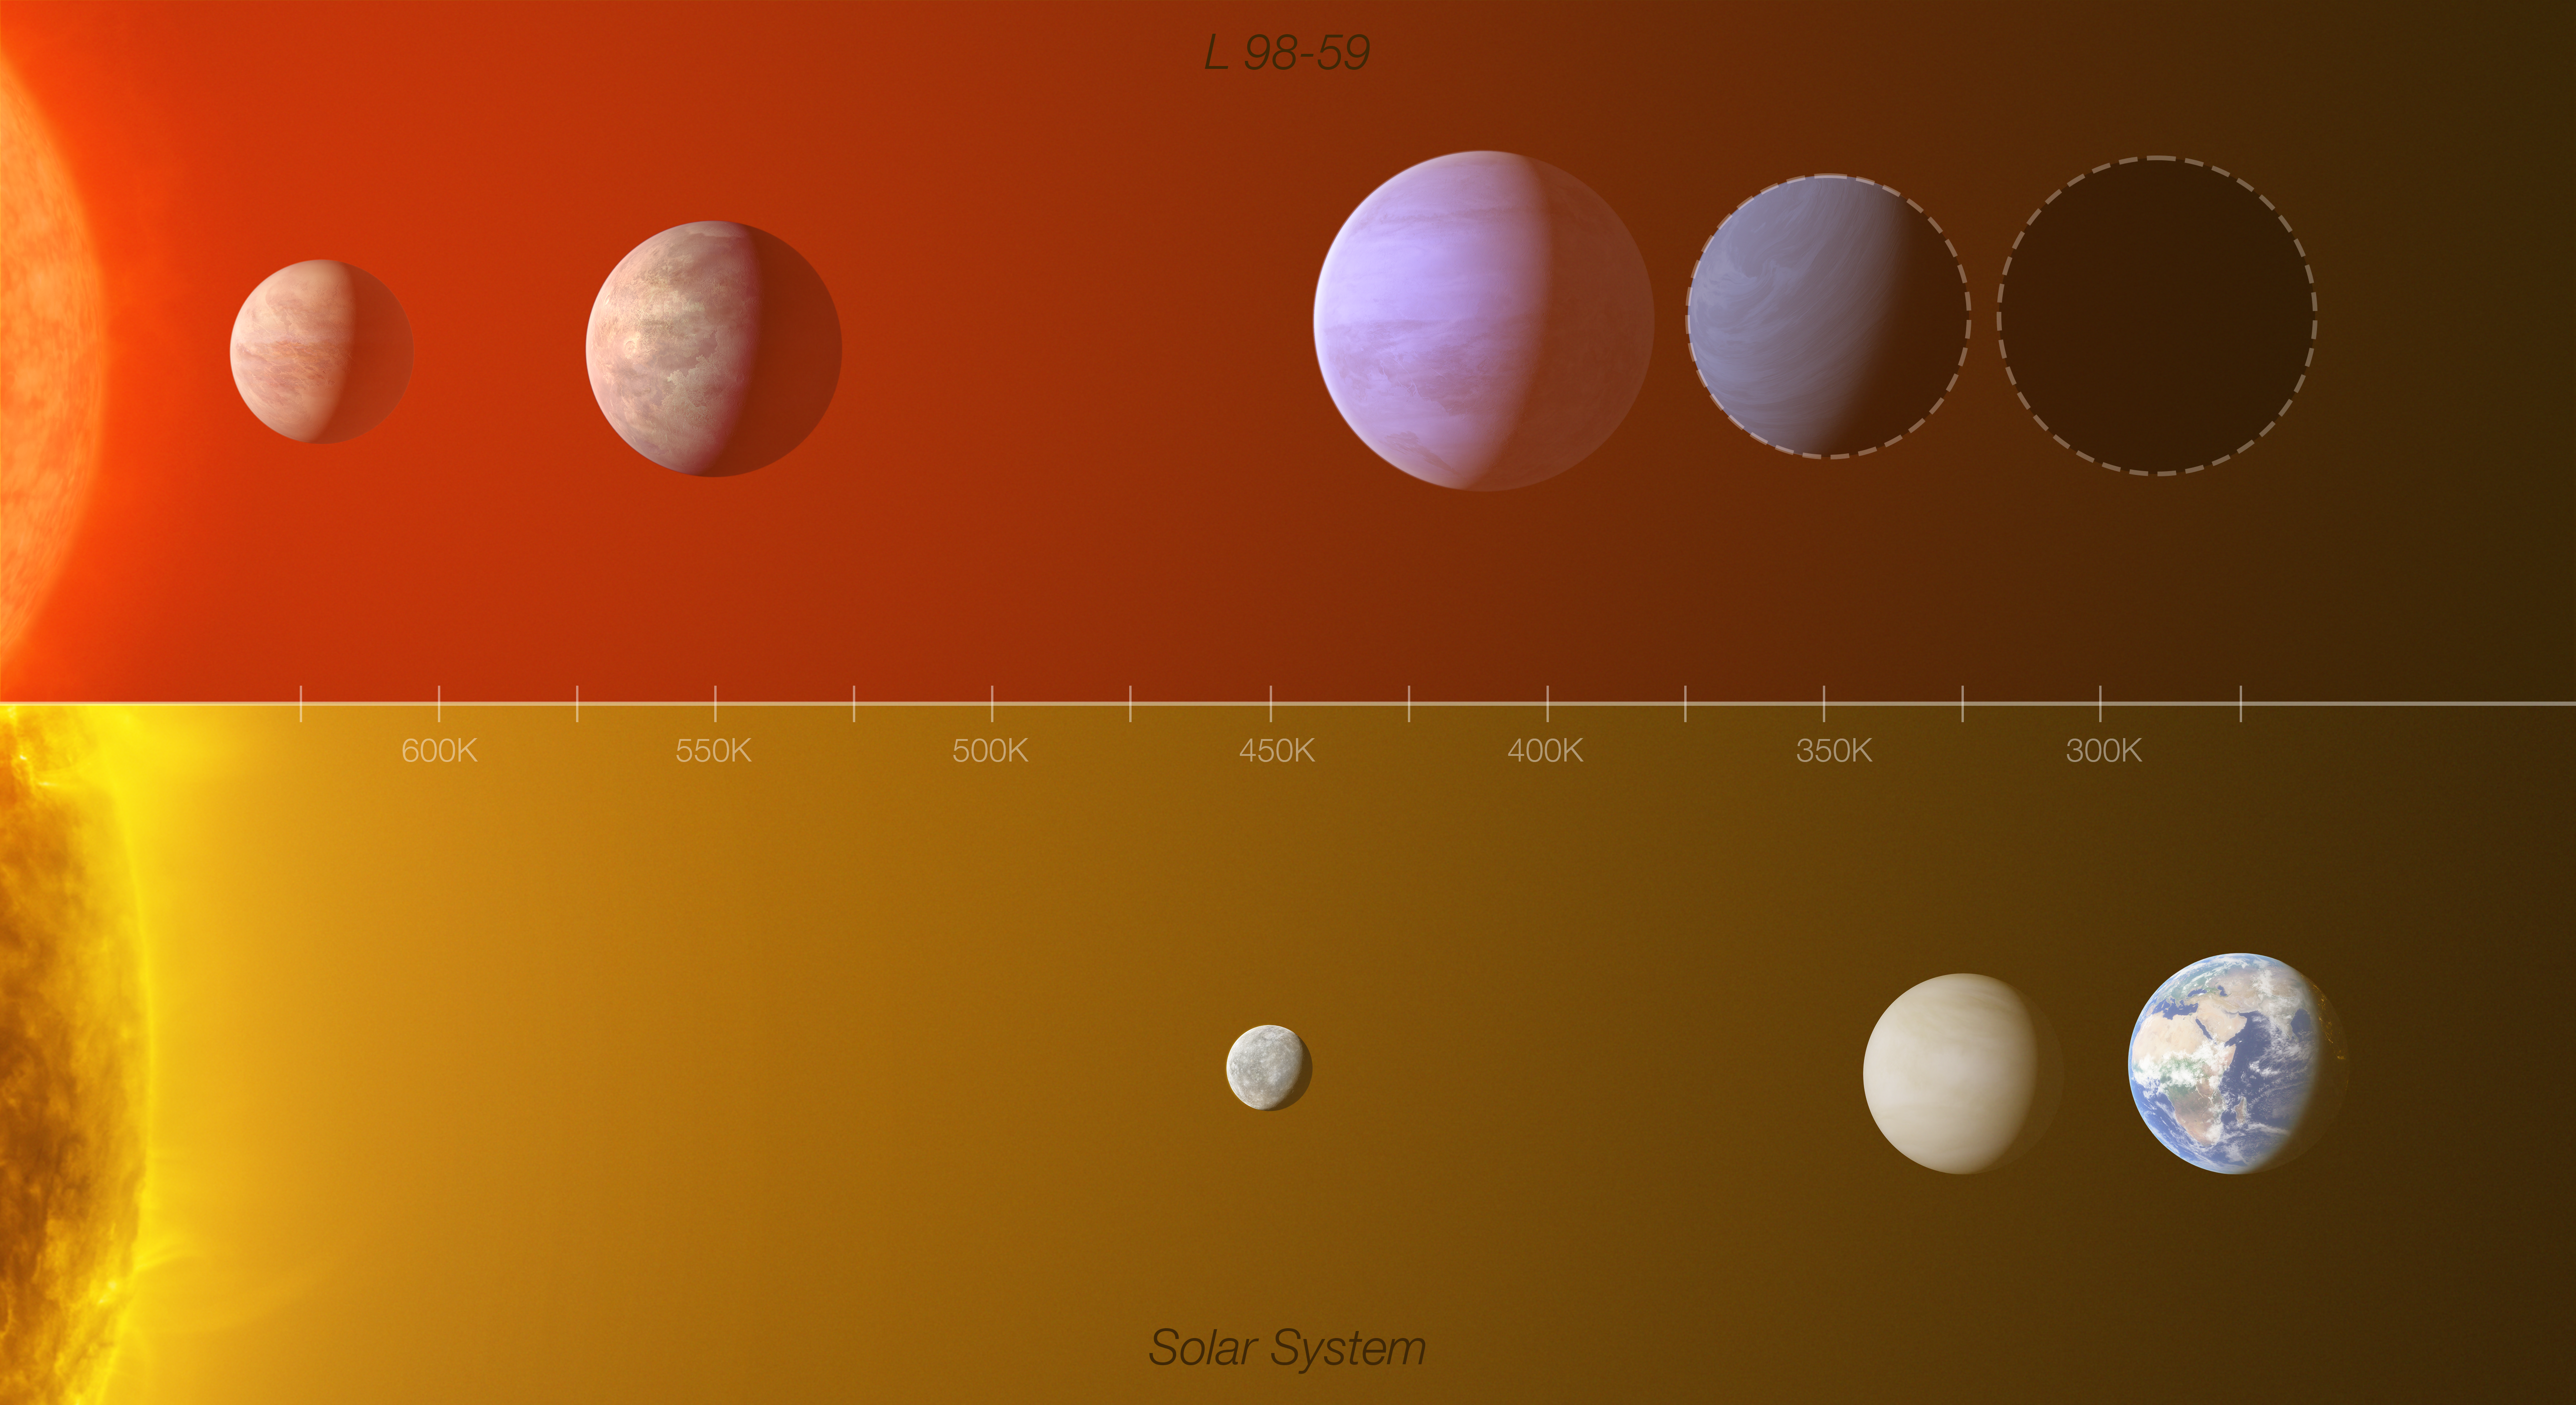

Comparison of the L 98-59 exoplanet system with the inner Solar System

This infographic shows a comparison between the L 98-59 exoplanet system (top) with part of the inner Solar System (Mercury, Venus and Earth), highlighting the similarities between the two.

L 98-59 contains four confirmed rocky planets (marked in colour in the top panel), orbiting a red-dwarf star 35 light-years away. The planet closest to the star is around half the mass of Venus, making it the lightest exoplanet ever detected using the radial velocity technique. Up to 30% of the third planet’s mass could be water, making it an ocean world. The existence of the fourth planet has been confirmed, but scientists don’t yet know its mass and radius (its possible size is indicated by a dotted line). The team also found hints of a potential fifth planet, the furthest from the star, though the team knows little about it. If confirmed, it would sit in the system’s habitable zone where liquid water could exist on its surface.

The distances from the stars and between the planets in the infographic are not up to scale. The diagram has been scaled to make the habitable zone in both the Solar System and in L 98-59 coincide. As indicated by the infographic, which includes a temperature scale (in Kelvin [K]), the Earth and the fifth (unconfirmed) planet in L 98-59 receive similar amounts of light and heat from their respective stars. Assuming their atmospheres are similar, this fifth planet would have a similar average surface temperature to Earth and would support liquid water at its surface.

Credit: ESO/L. Calçada/M. Kornmesser (Acknowledgment: O. Demangeon)